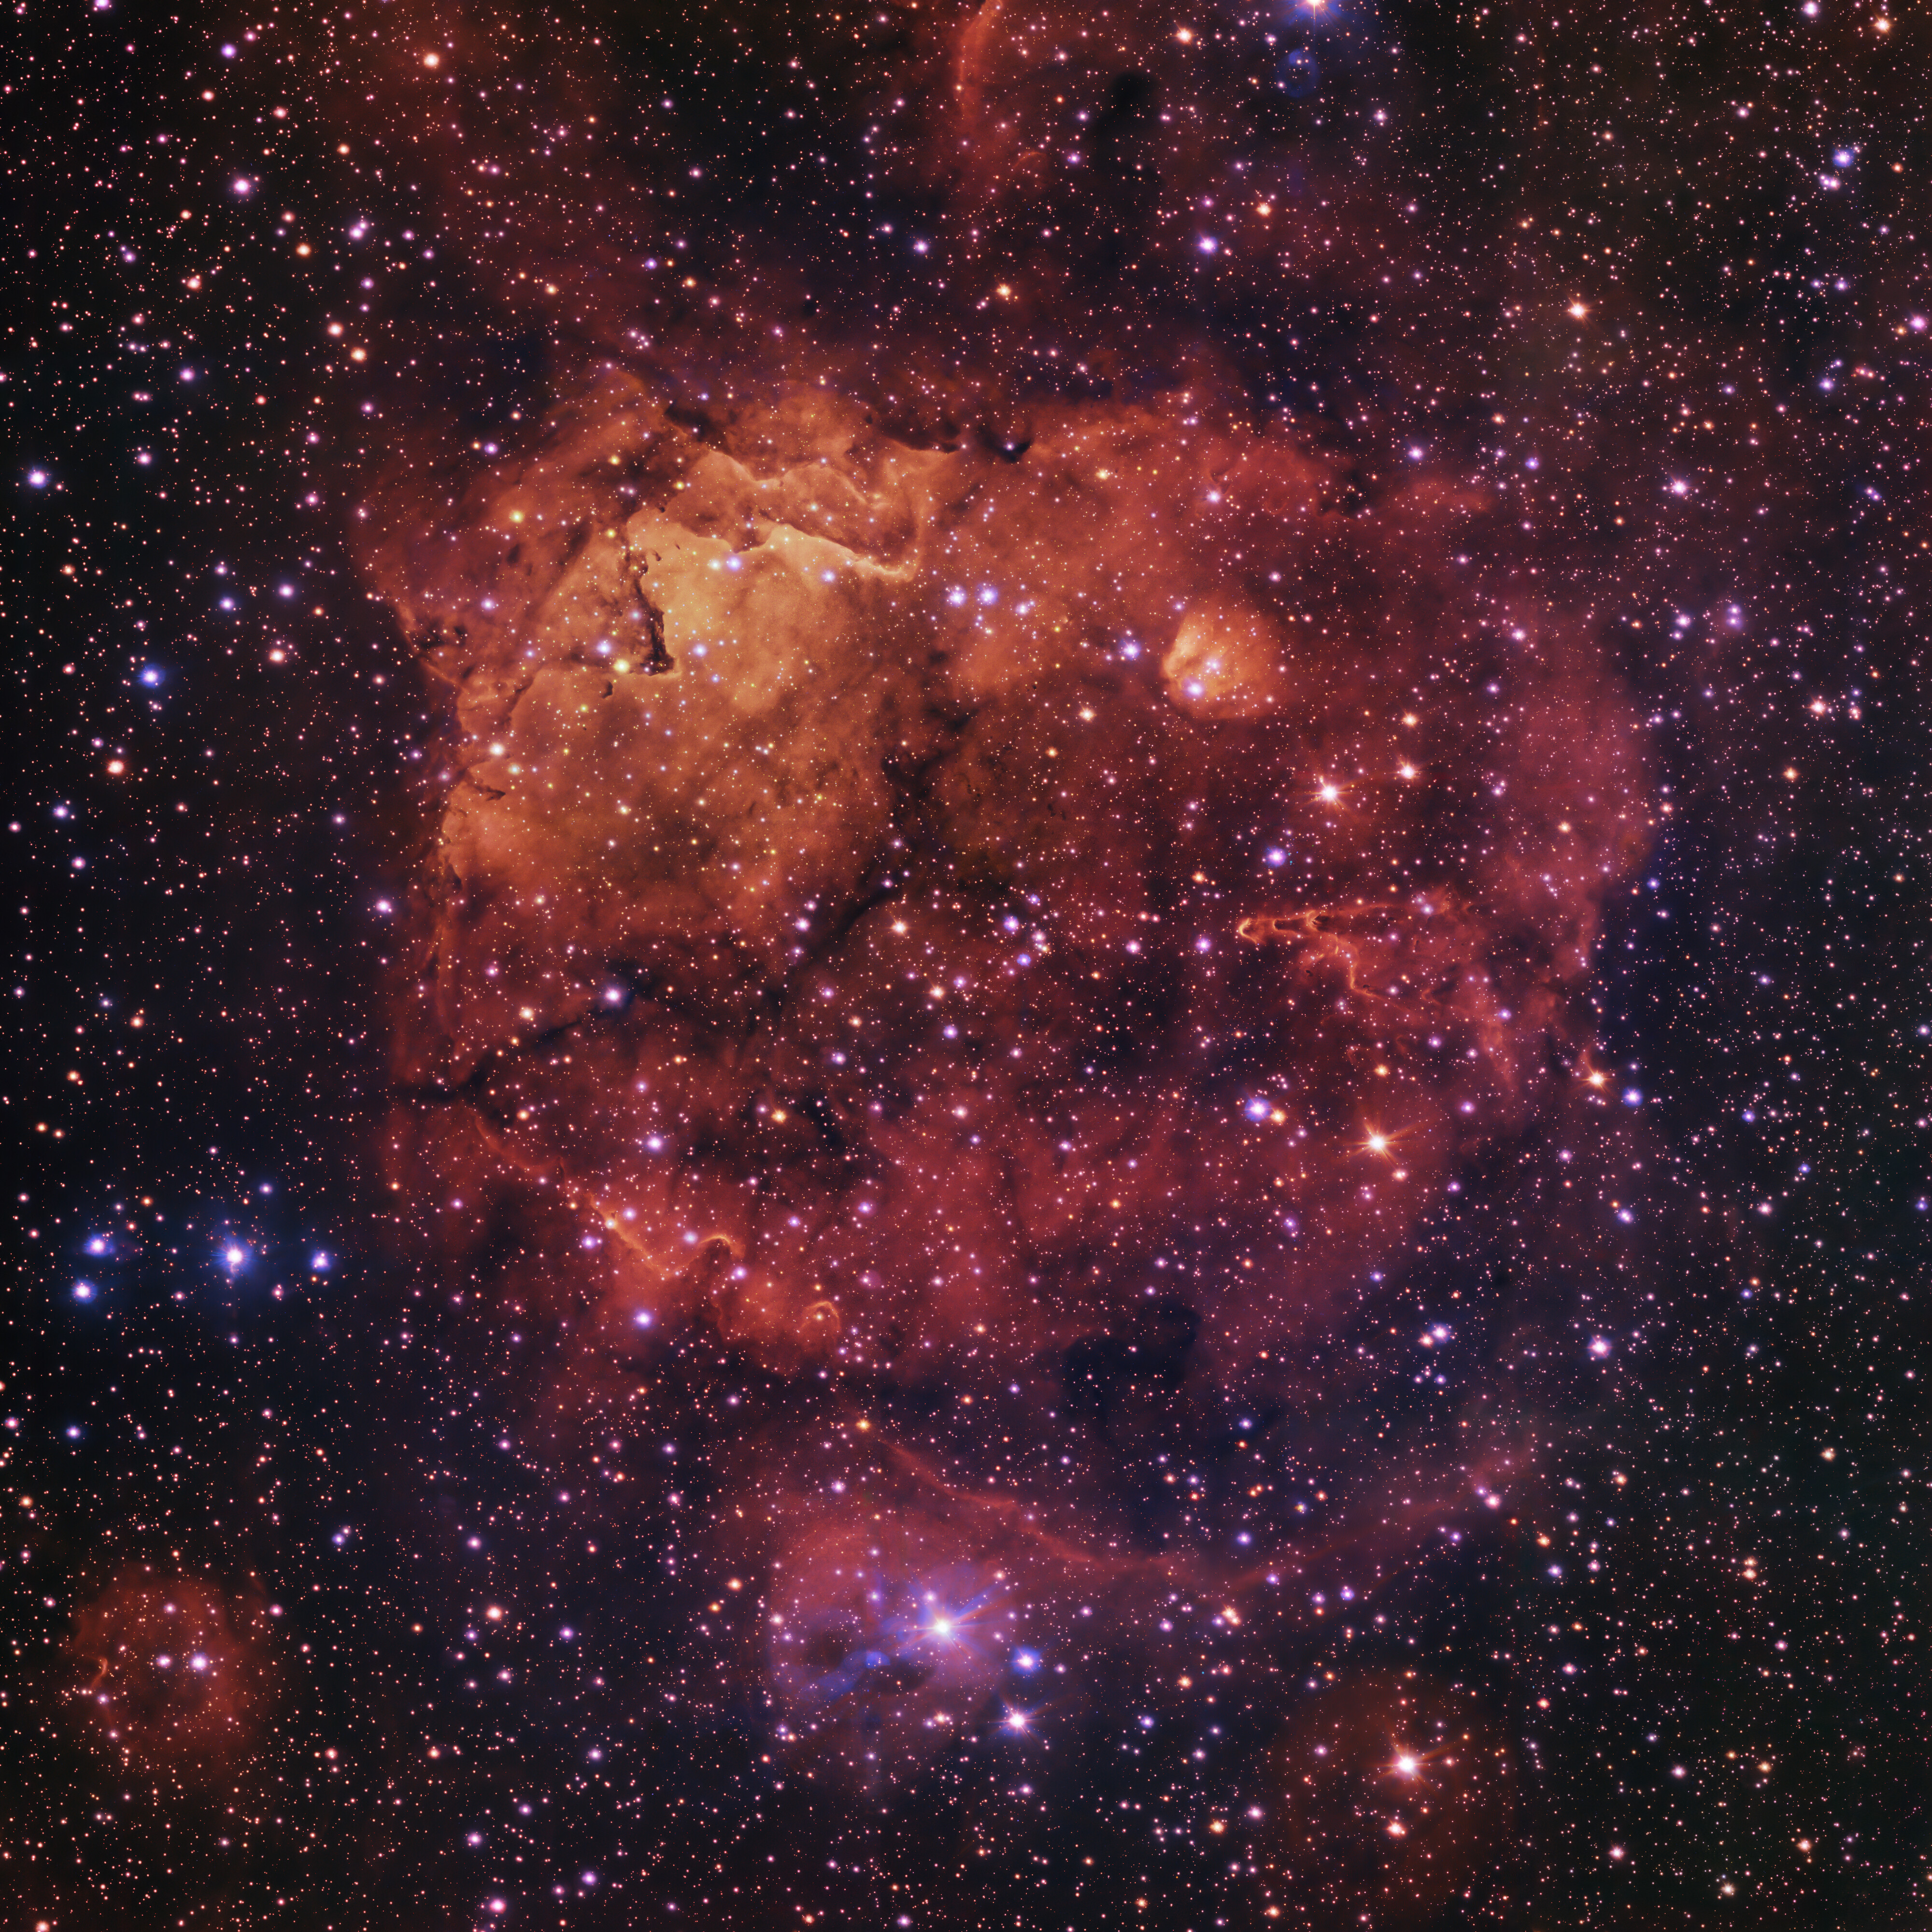

The Sh2-284 nebula, imaged by the VLT Survey Telescope

This spectacular picture of the Sh2-284 nebula has been captured in great detail by the VLT Survey Telescope at ESO’s Paranal Observatory. Sh2-284 is a star formation region, and at its centre there is a cluster of young stars, dubbed Dolidze 25. The radiation from this cluster is powerful enough to ionise the hydrogen gas in the nebula’s cloud. It is this ionisation that produces its bright orange and red colours.

This image is part of the VST Photometric Hα Survey of the Southern Galactic Plane and Bulge, led by Janet Drew at the University of Hertfordshire in the UK.

Credit: ESO/VPHAS+ team. Acknowledgement: CASU